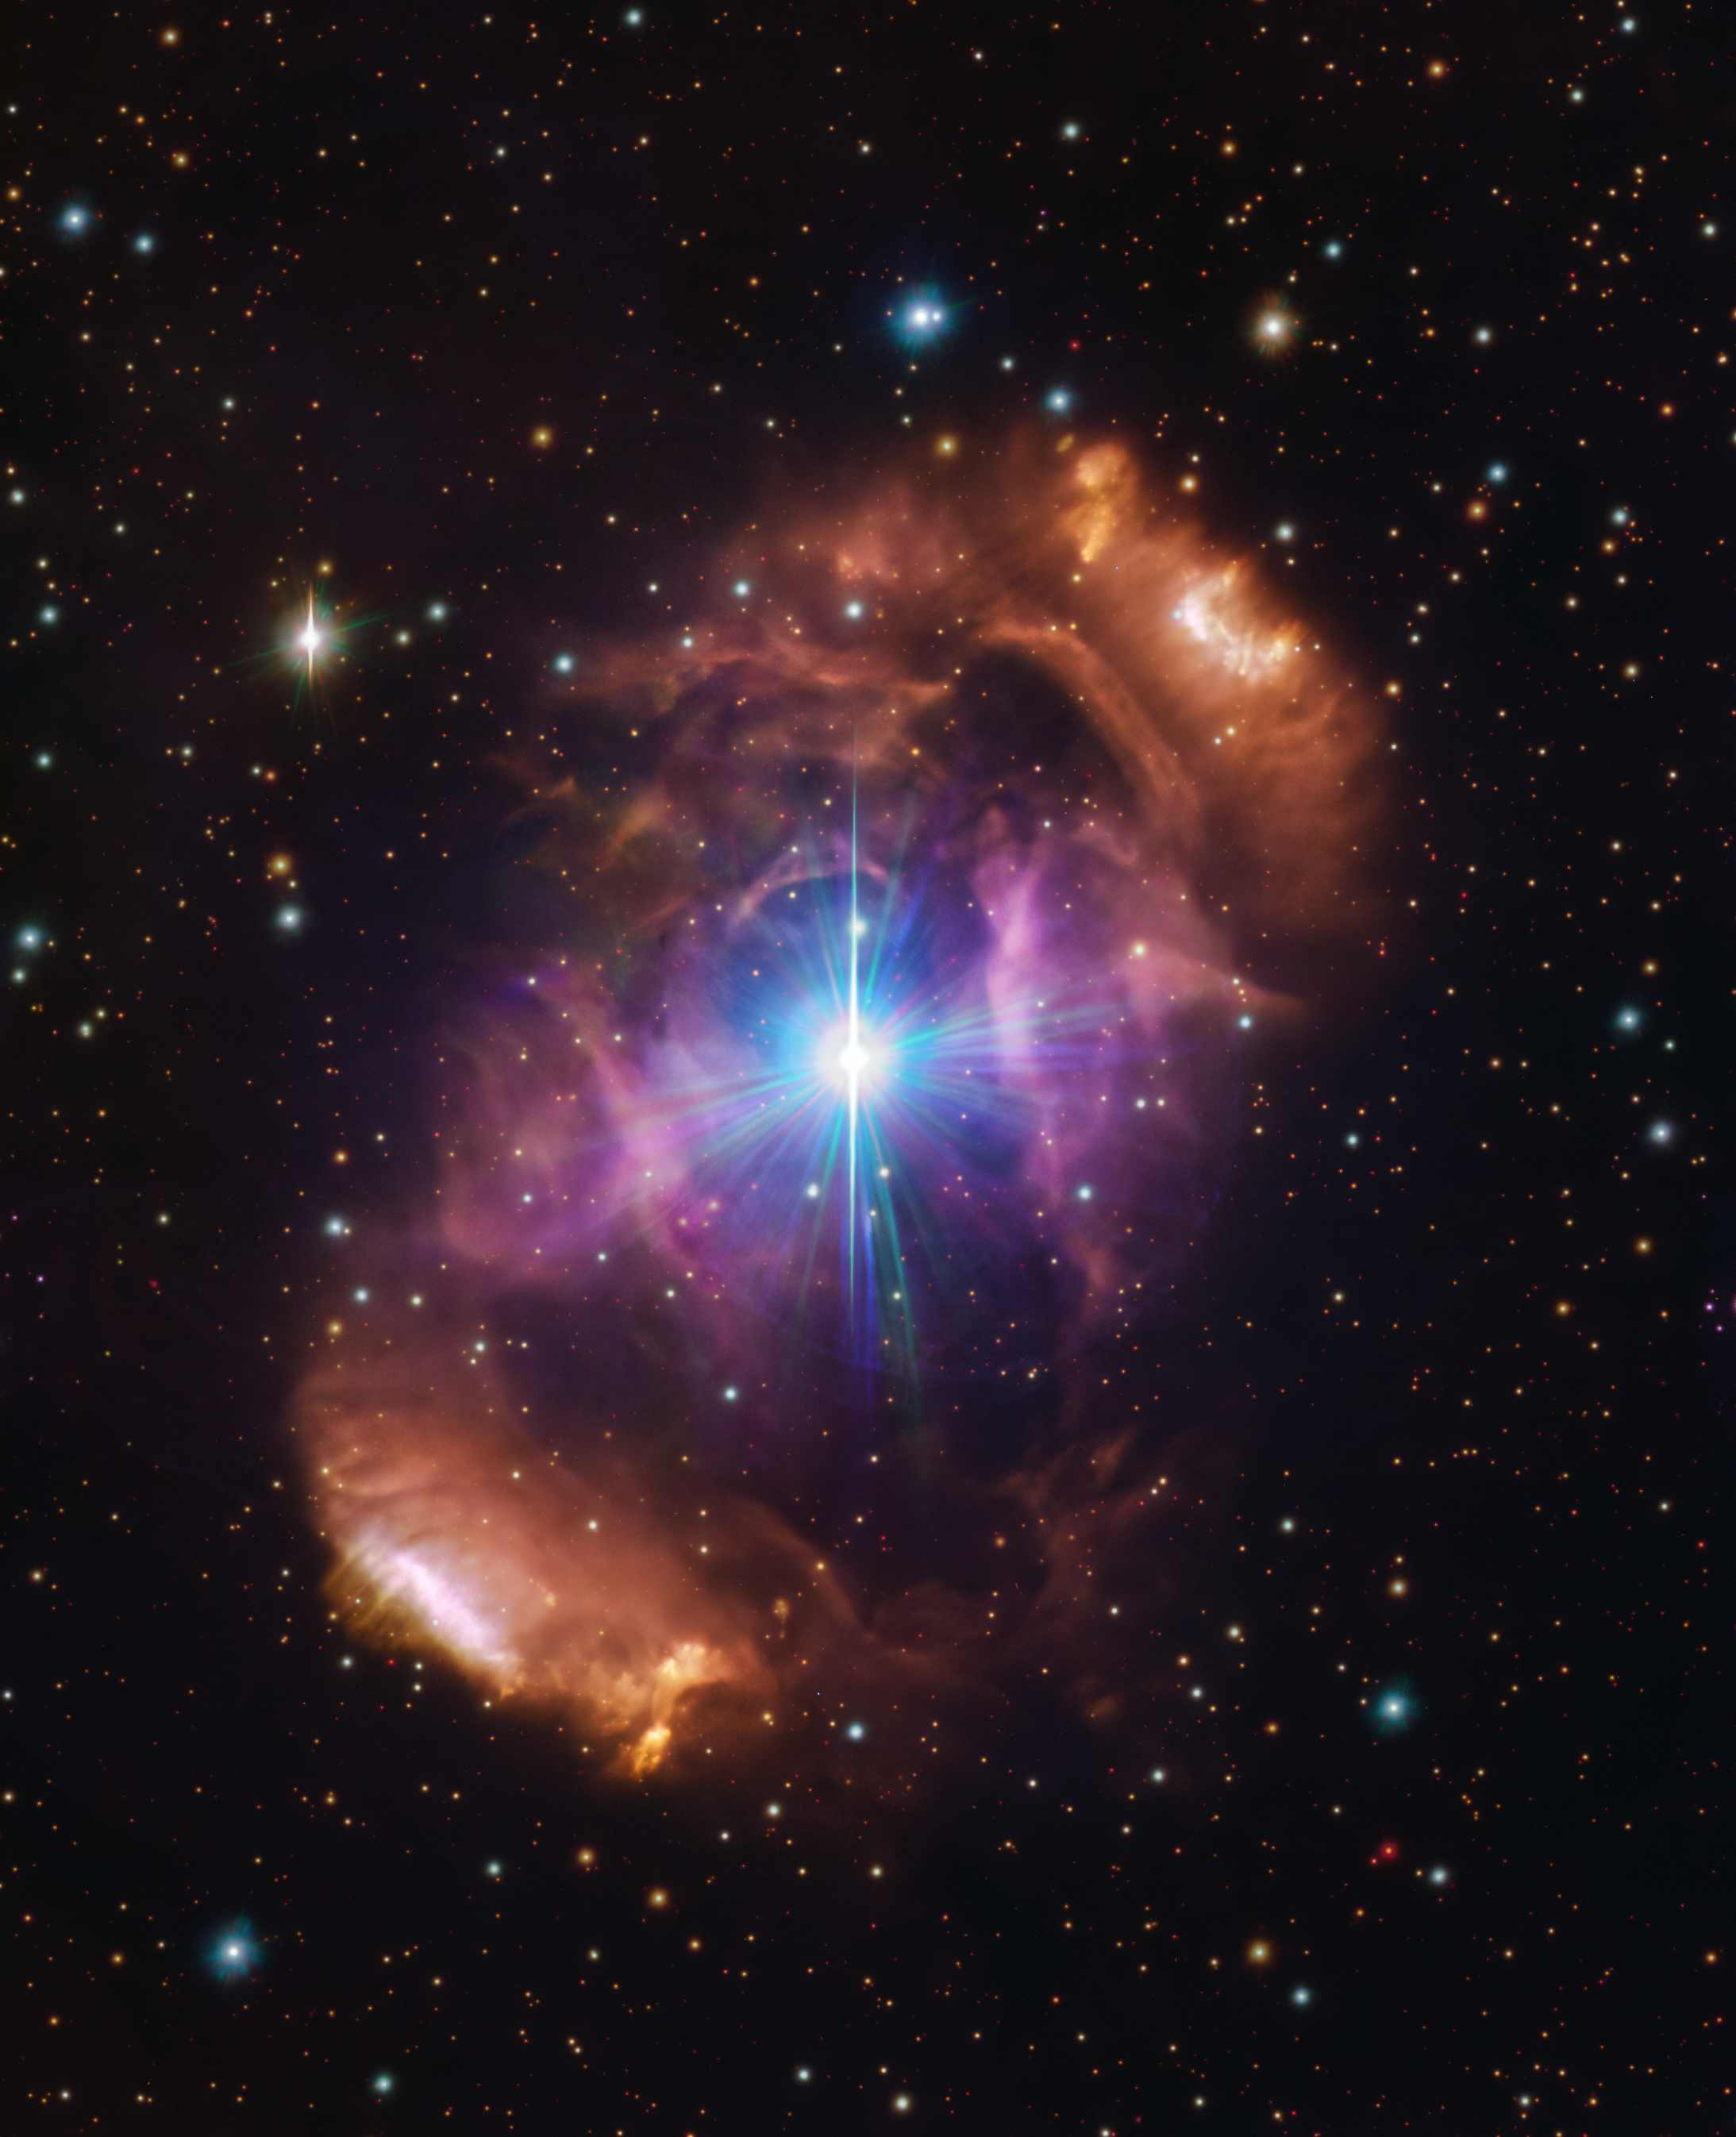

The nebula (NGC 6164/6165) surrounding HD 148937 as seen in visible light

This image, taken with the VLT Survey Telescope hosted at ESO’s Paranal Observatory, shows the beautiful nebula NGC 6164/6165, also known as the Dragon’s Egg. The nebula is a cloud of gas and dust surrounding a pair of stars called HD 148937.

In a new study using ESO data, astronomers have shown that the two stars are unusually different from each other — one appears much younger and, unlike the other, is magnetic. Moreover, the nebula is significantly younger than either star at its heart, and is made up of gases normally found deep within a star and not on the outside. These clues together helped solve the mystery of the HD 148937 system — there were most likely three stars in the system until two of them clashed and merged, creating a new, larger and magnetic star. This violent event also created the spectacular nebula that now surrounds the remaining stars.

Credit: ESO/VPHAS+ team. Acknowledgement: CASU